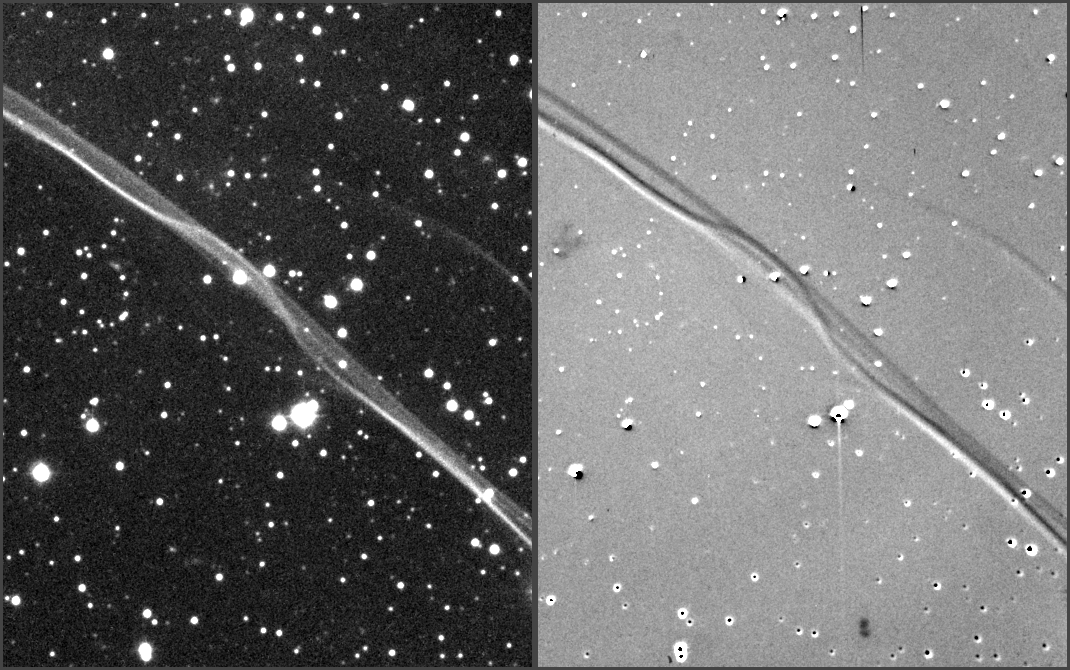

Astronomers Peg Brightness of History’s Brightest Star

The image on the left shows the brightest region of the expanding shell around supernova remnant 1006 A.D. as it appeared in 1998. The long filamentary structure extending across the image is glowing hydrogen gas that has recently been excited by the shock wave from the supernova. In the image at right, this image has been subtracted from an earlier one to show the outward motion of the shock wave over 11 years. The white trace shows its position in 1987, and the dark trace shows it in 1998. The images were obtained from the Cerro Tololo Inter-American Observatory and the Las Campanas Observatory, both in Chile. An animation of the expansion shell is also available below.

Credit: Middlebury College/NOAO/AURA/NSF